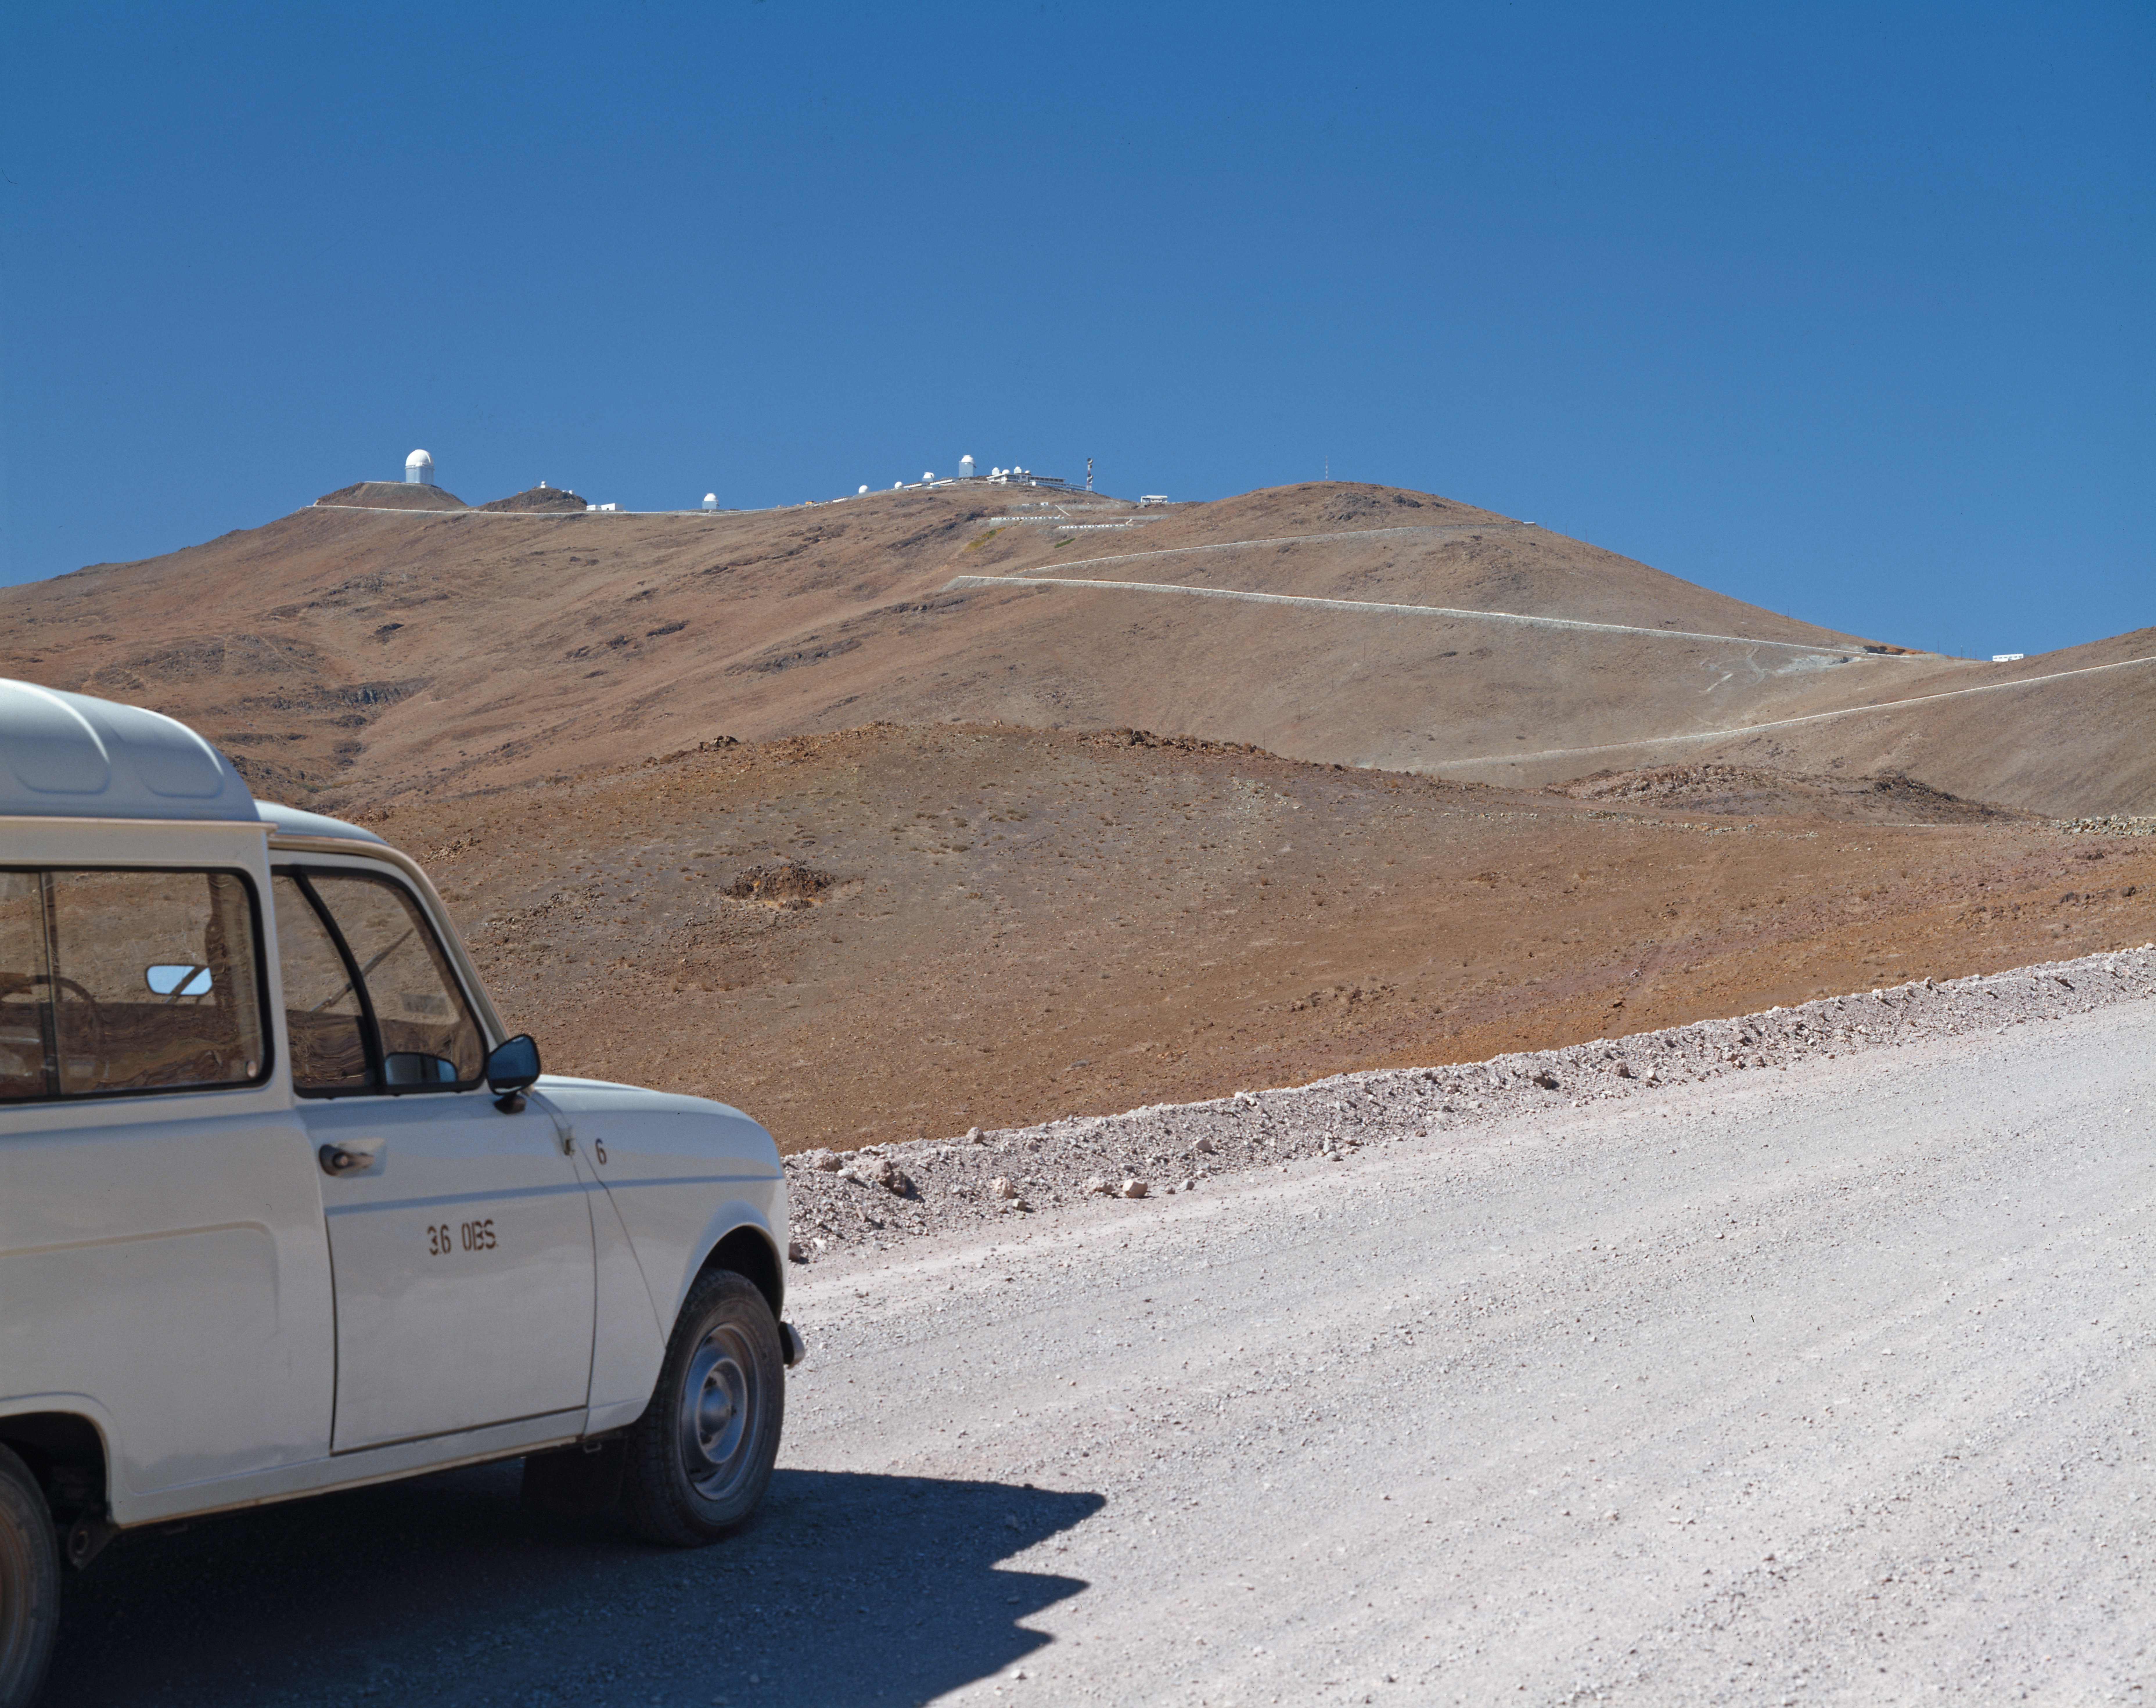

La Silla on the horizon

The road stretches far ahead, but La Silla waits at the end.

Credit: ESO